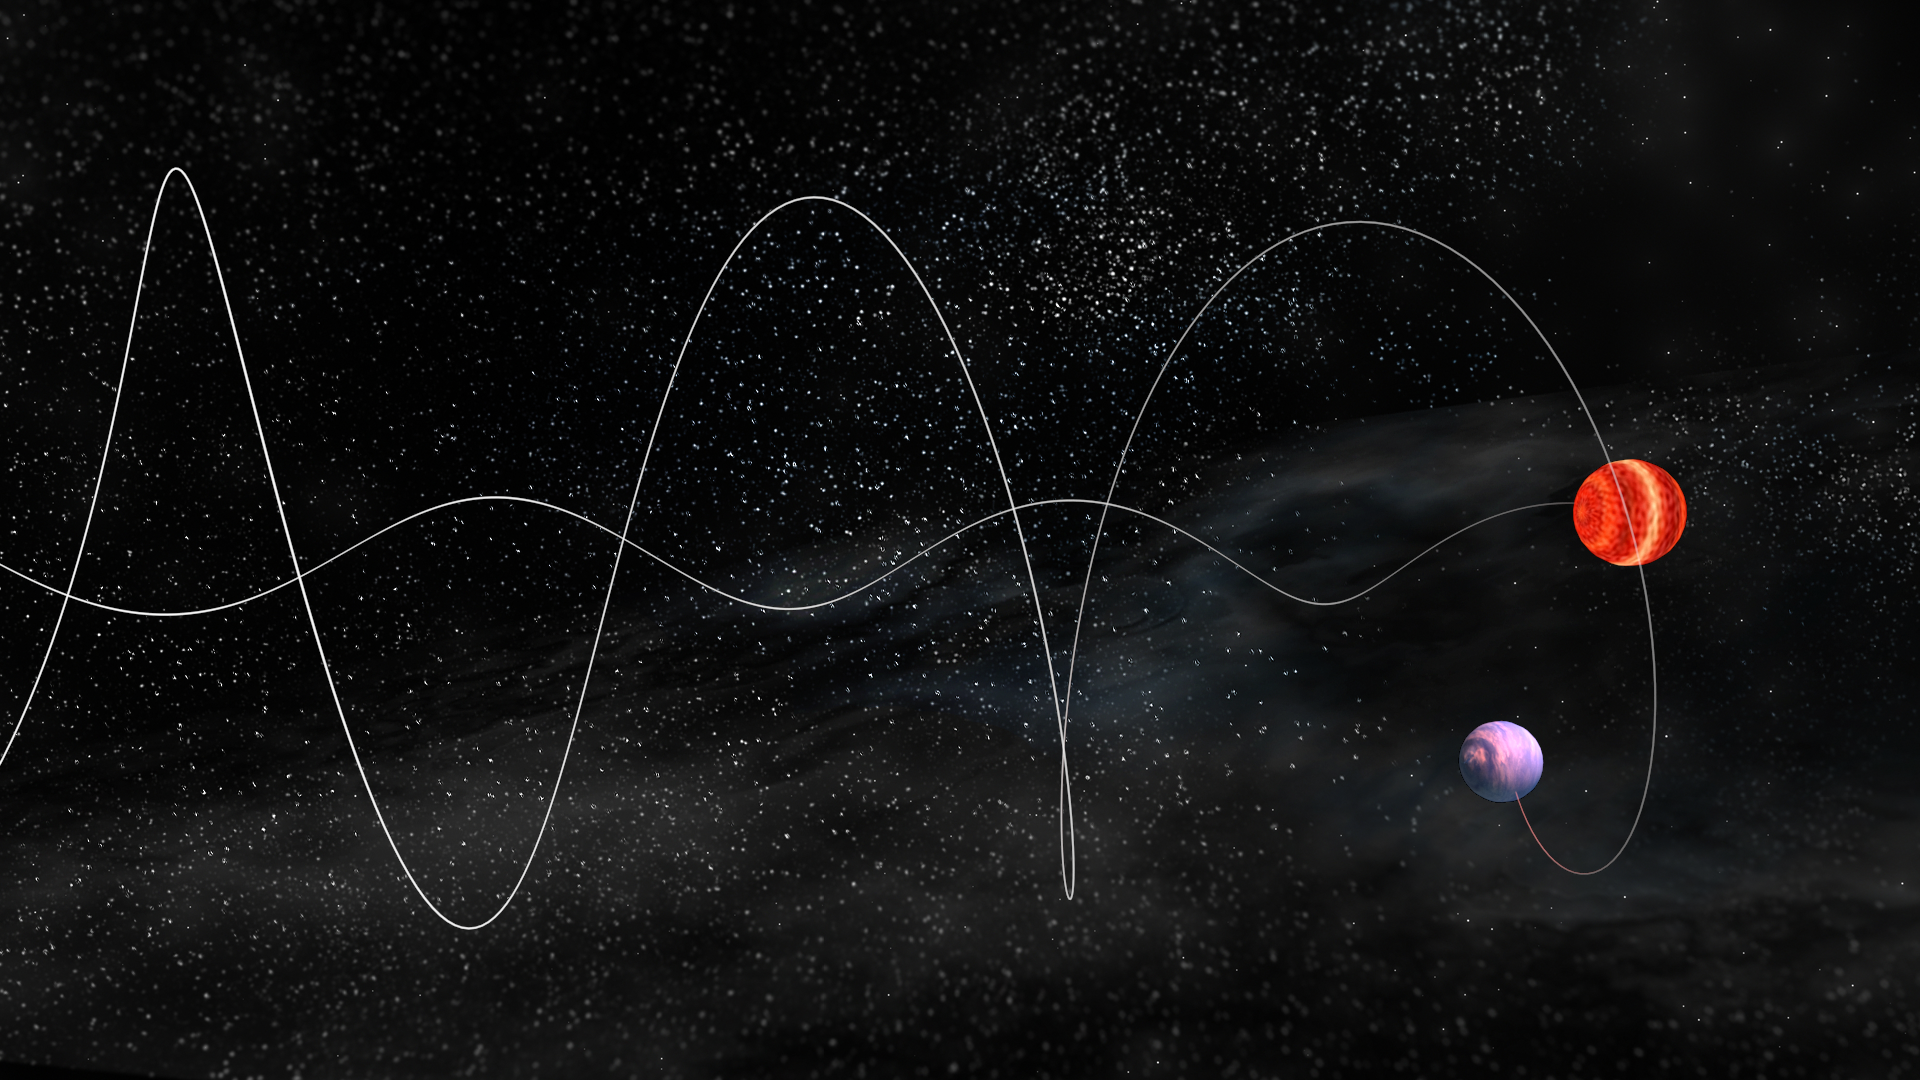

VLBA Finds Planet Orbiting Small, Cool Star

Using the supersharp radio “vision” of the National Science Foundation’s continent-wide Very Long Baseline Array (VLBA), astronomers have discovered a Saturn-sized planet closely orbiting a small, cool star 35 light-years from Earth. This is the first discovery of an extrasolar planet with a radio telescope using a technique that requires extremely precise measurements of a star’s position in the sky, and only the second planet discovery for that technique and for radio telescopes. This artist's illustration shows how the star's motion around the center of mass between it and the planet causes a "wobble" in its motion through space. The VLBA's ability to detect this minuscule effect revealed the presence of the planet.

Credit: B. Saxton NRAO/AUI/NSF